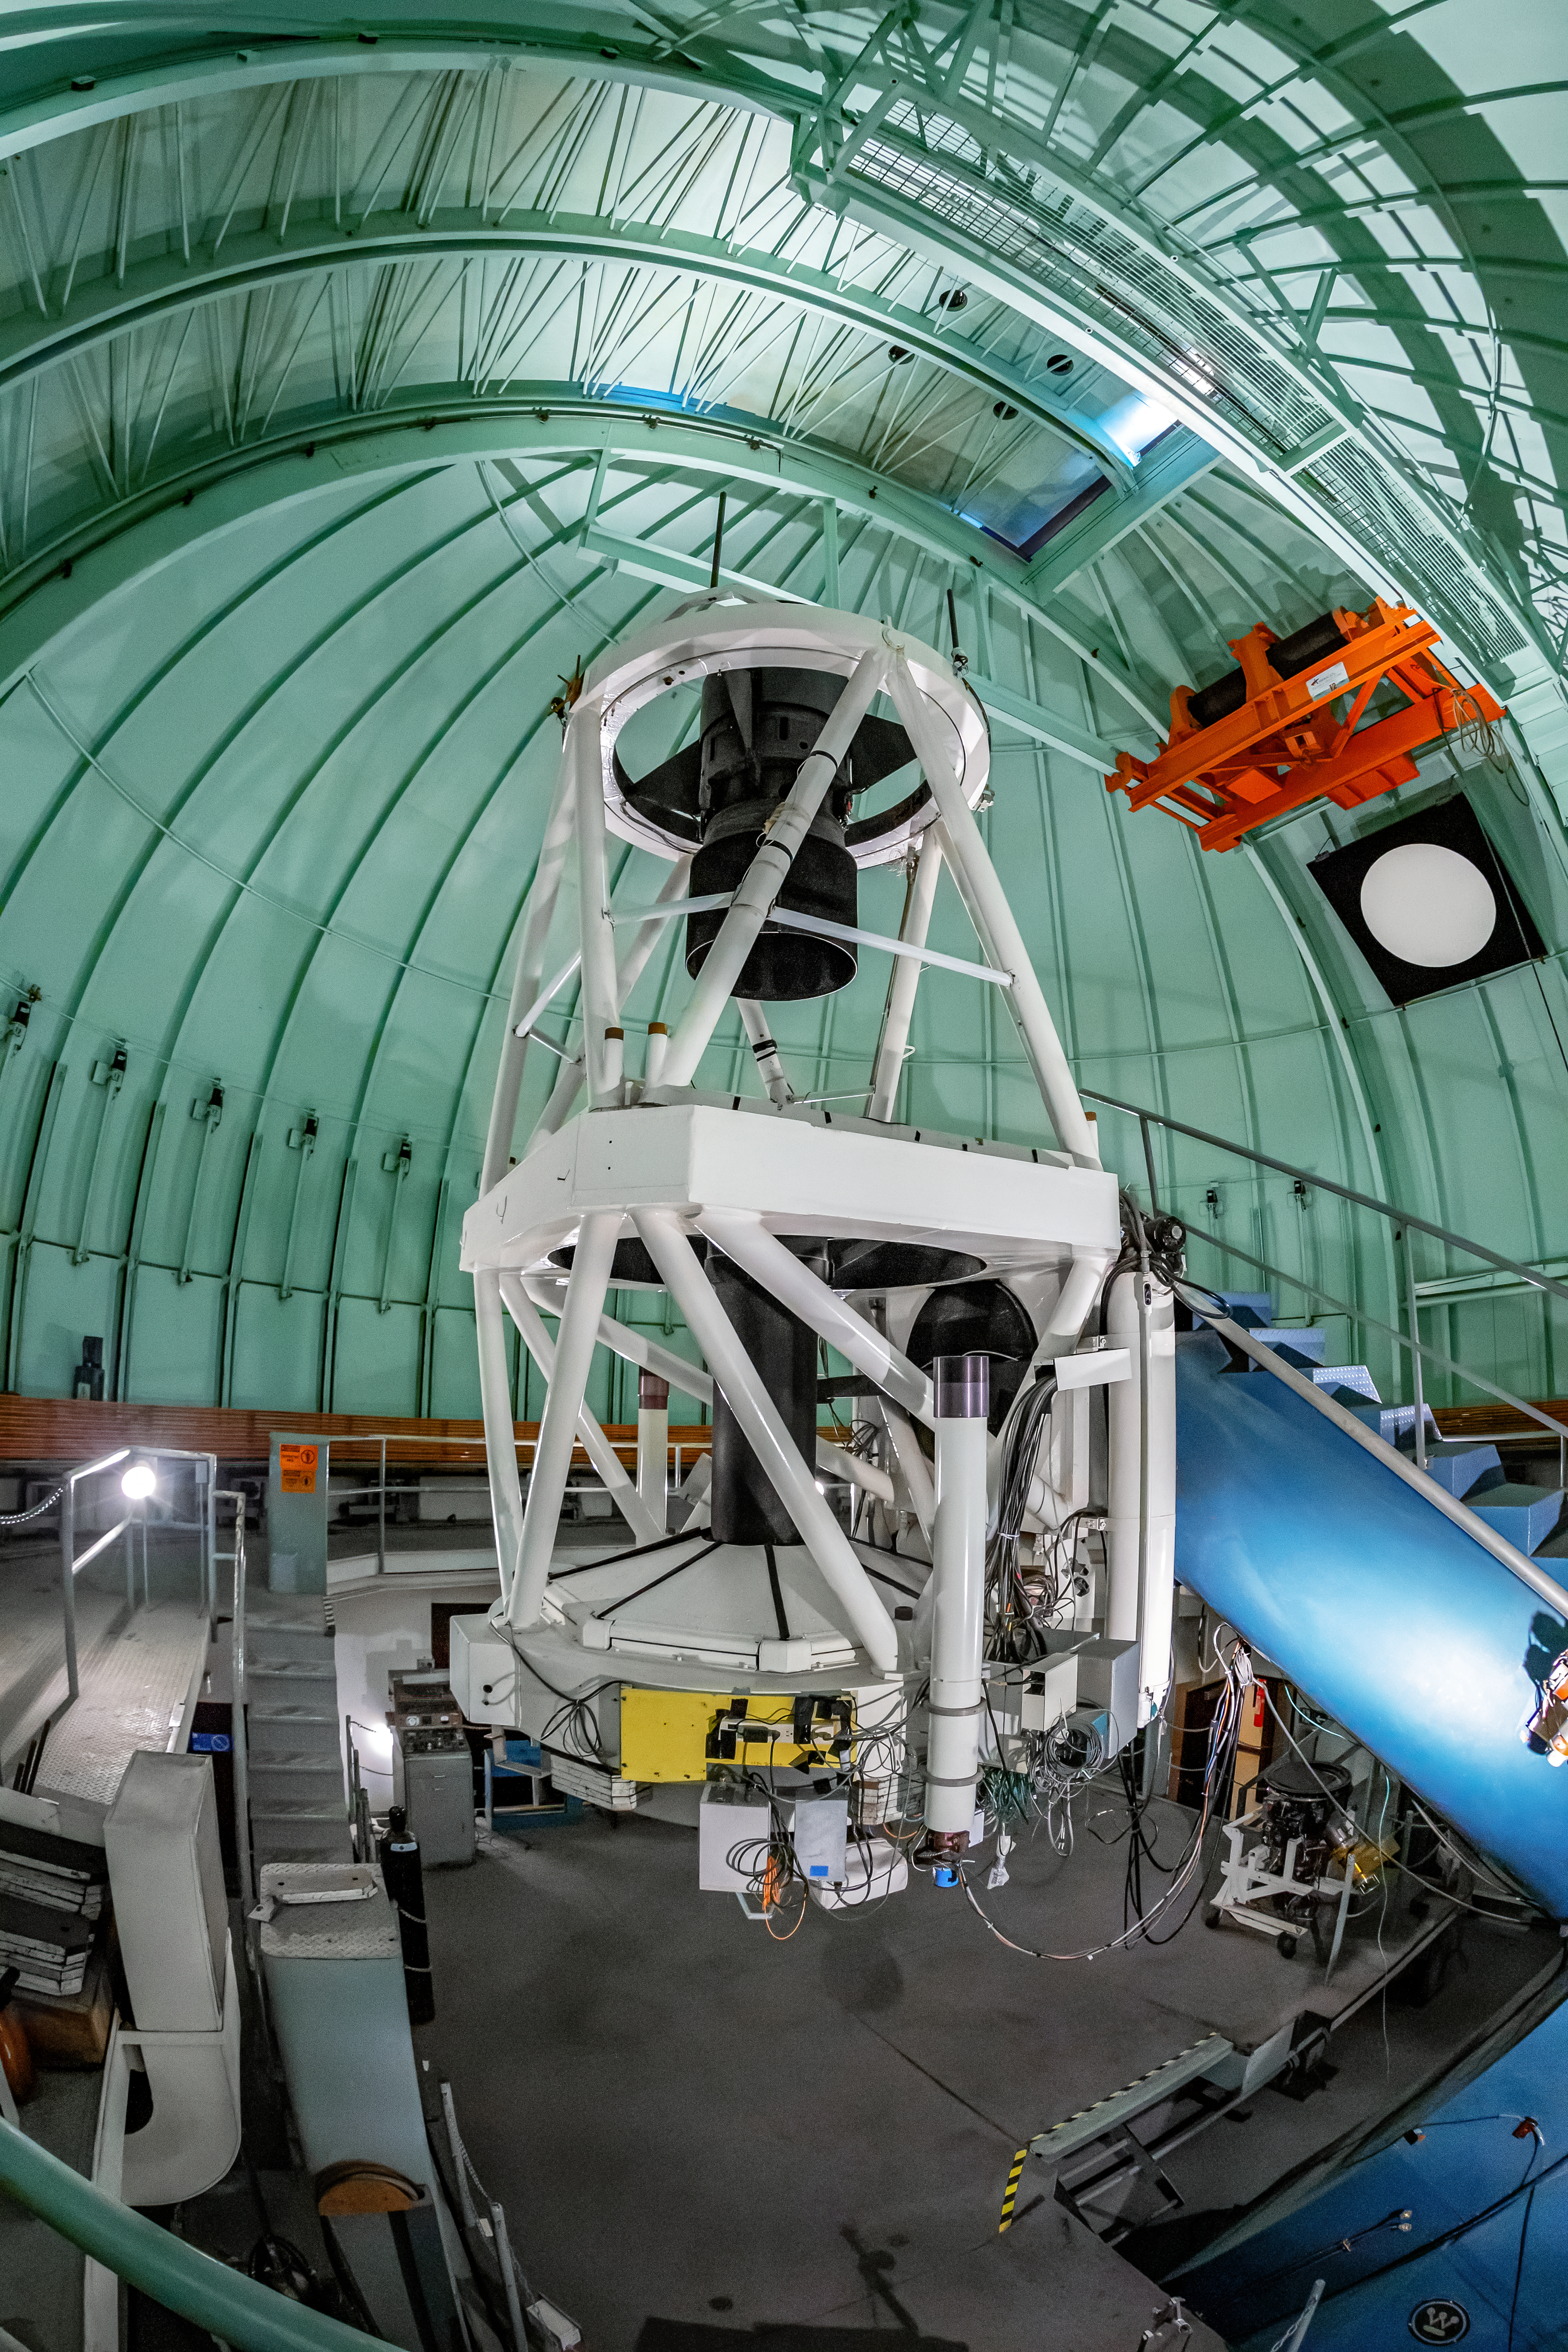

SMARTS 1.5-meter Telescope Interior

The interior of the SMARTS 1.5-meter Telescope, one of four telescopes that make up the Small and Moderate Aperture Research Telescope System (SMARTS) Consortium, located at Cerro-Tololo Inter American Observatory (CTIO), a Program of NSF NOIRLab. As of August 2020, it is operated with a single instrument, the high-resolution optical spectrograph CHIRON.

Credit: CTIO/NOIRLab/NSF/AURA/T. Matsopoulos